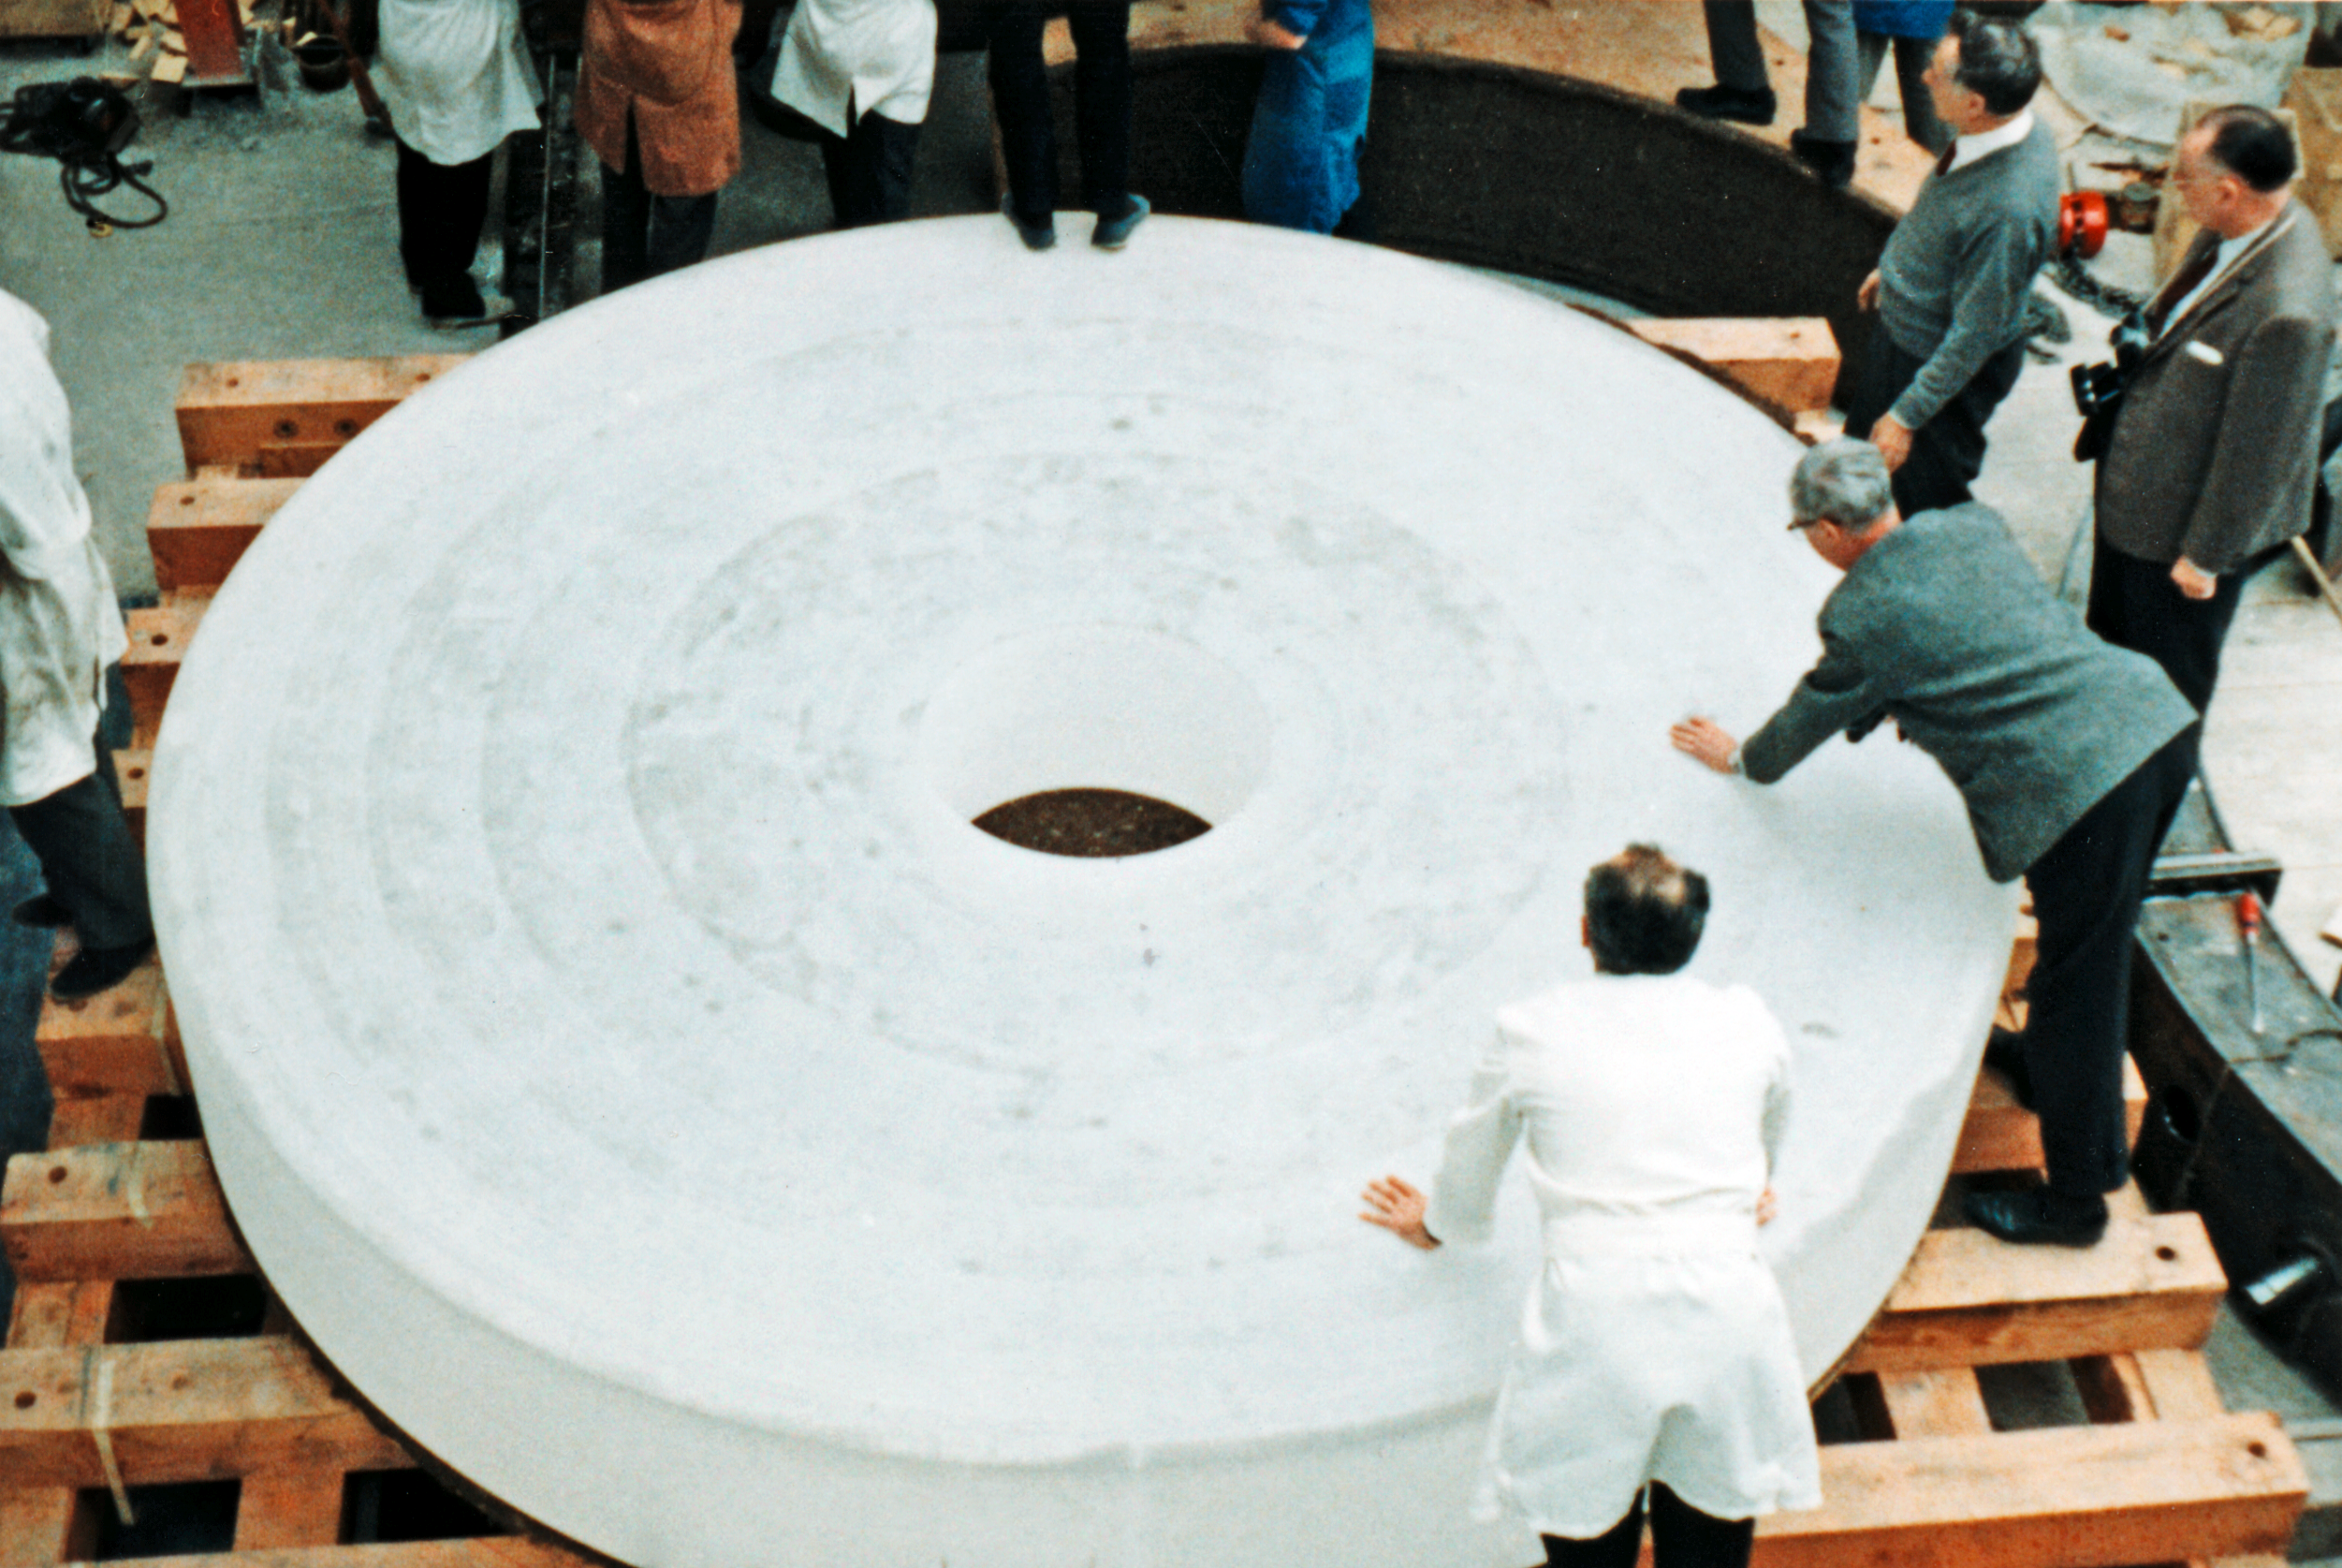

The ESO 3.6-metre telescope mirror

Unpacking the blank of the 3.6-m mirror at REOSC workshops, near Paris, France, in 1967. The ESO 3.6-metre Telescope was inaugurated at La Silla Observatory, in Chile, in 1976.

Credit: ESO